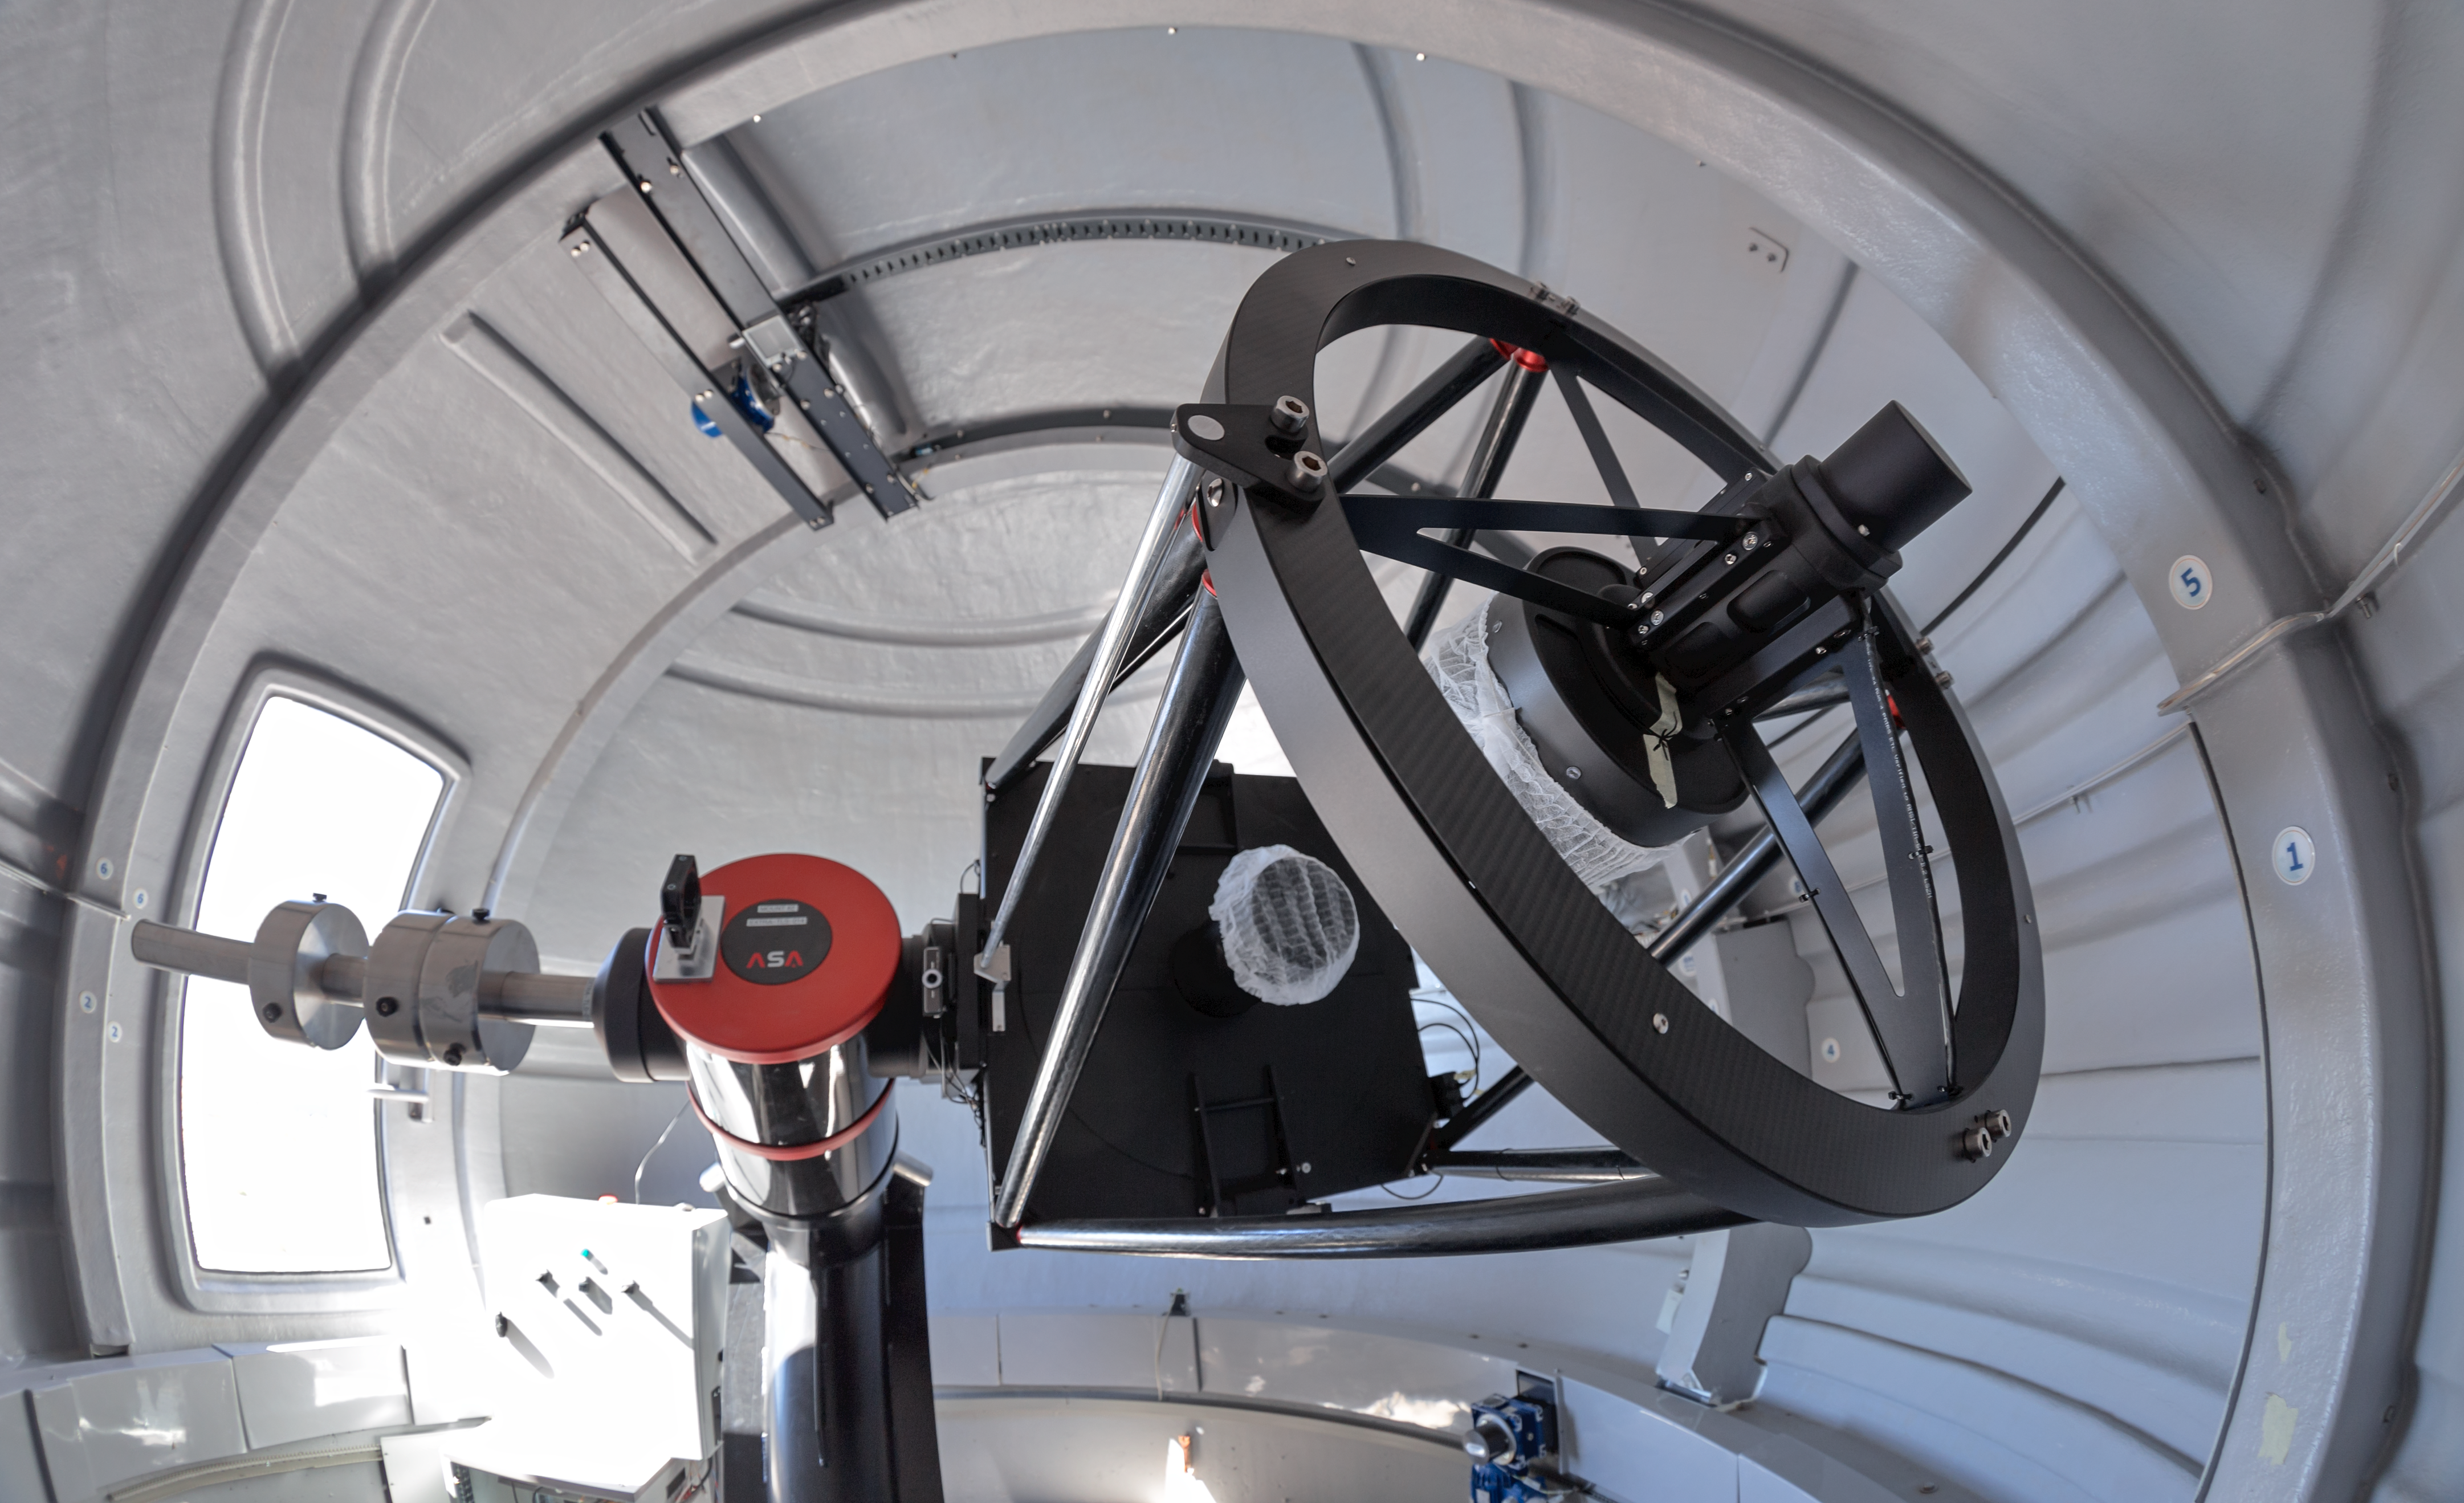

The ExTrA telescopes at La Silla

The ExTrA telescopes are sited at ESO’s La Silla Observatory in Chile. They will be used to search for and study Earth-sized planets orbiting nearby red dwarf stars. ExTrA’s novel design allows for much improved sensitivity compared to previous searches.

This view shows one of the three ExTrA in its dome.

Credit: P. Horálek/ESO